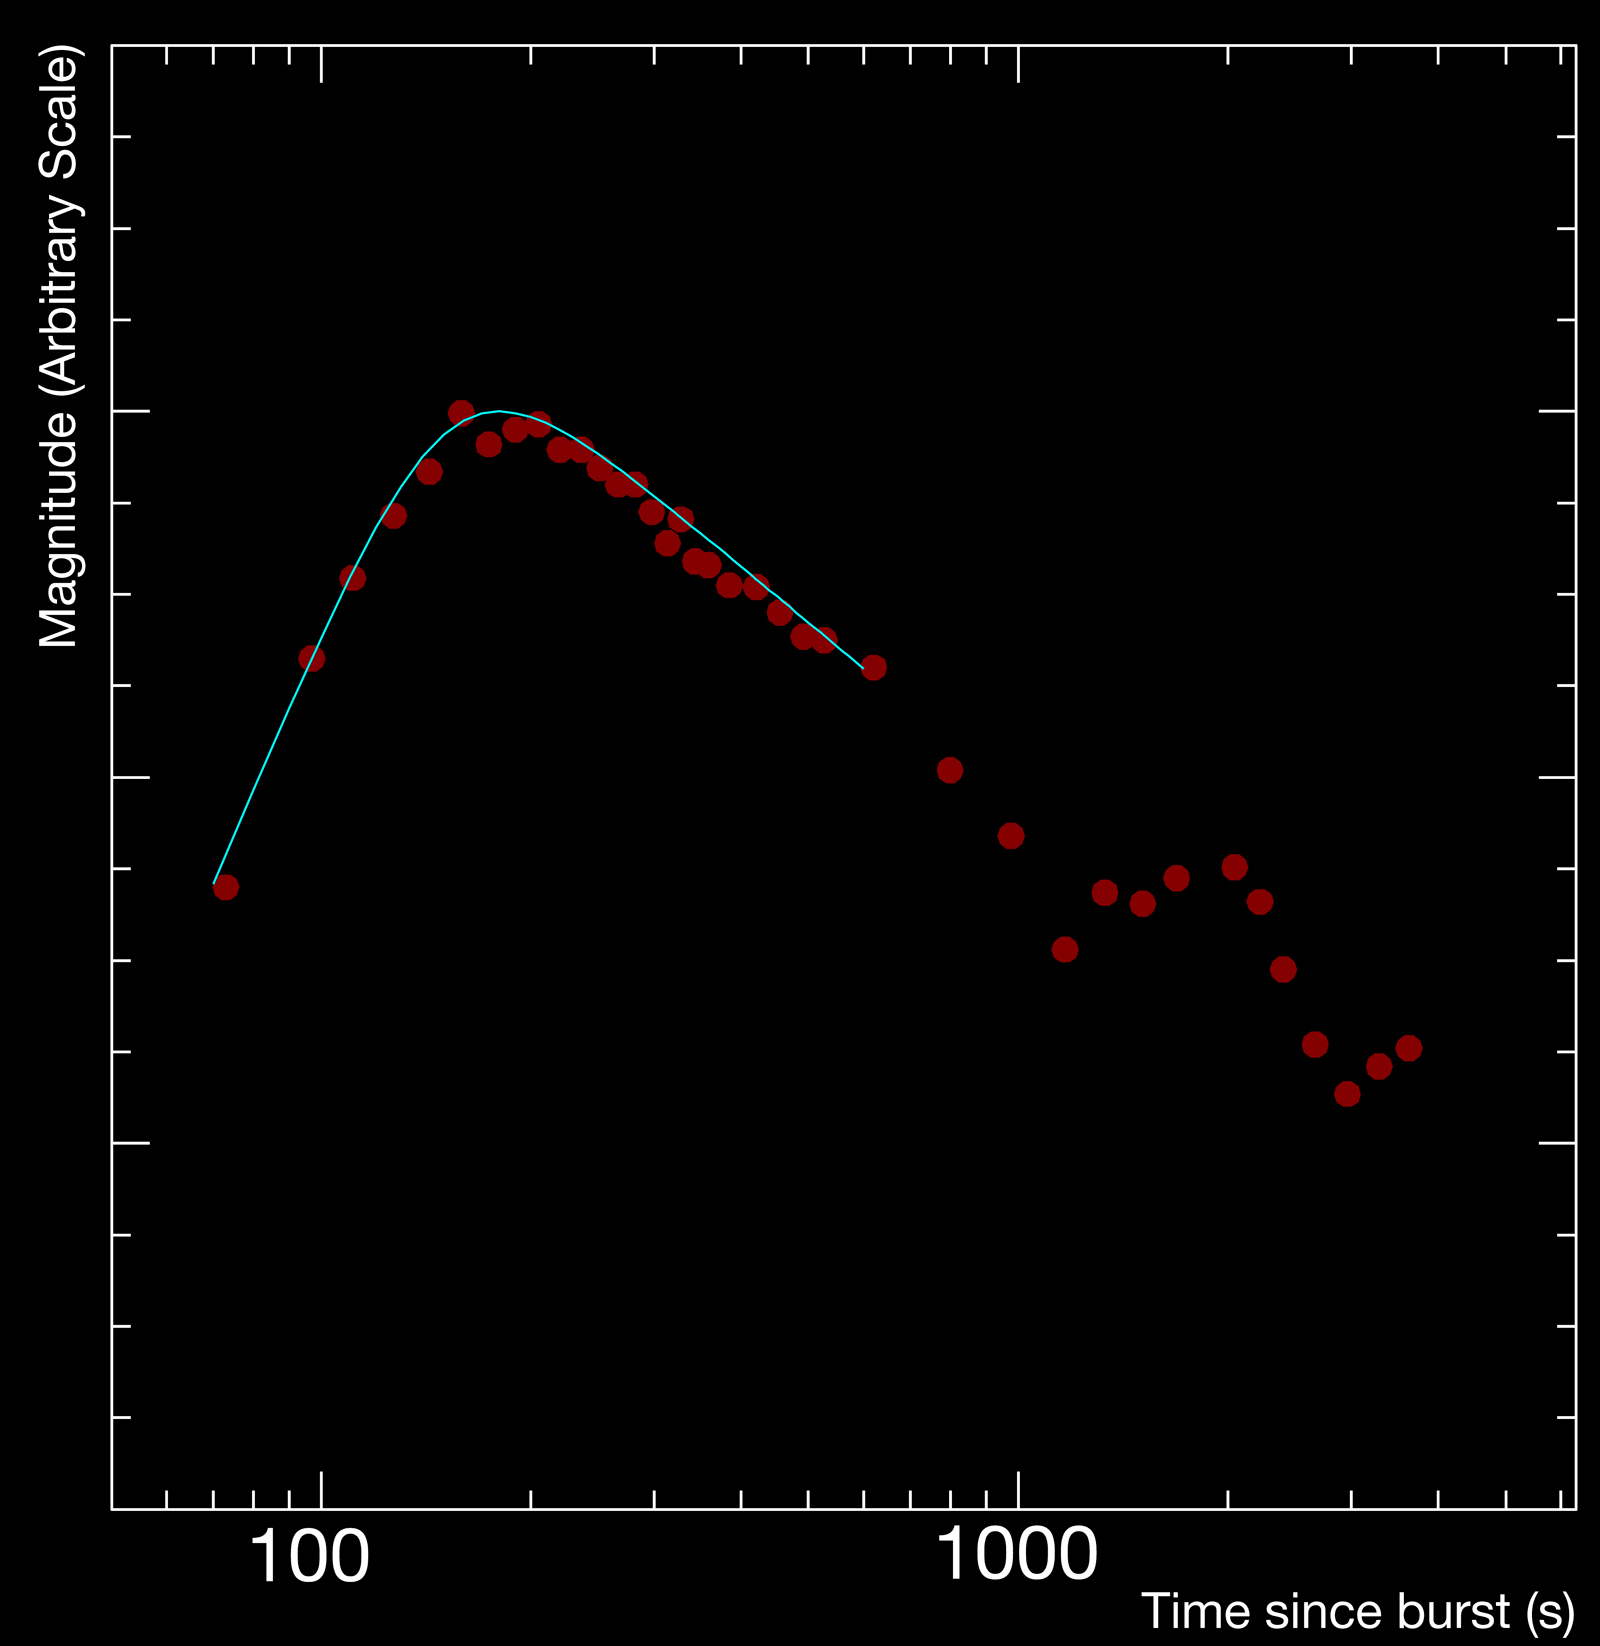

Light curve of a gamma-ray burst

Light curve of the gamma-ray burst of 7 June 2006, GRB 060607A. The red dots are the data obtained with the REM telescope observing the afterglow (in the near-infrared H-band) of the burst from 73 seconds after the explosion. The blue line is a fit to the data, allowing the astronomers to determine the peak of the light curve and so, derive the velocity of the material.

Credit: ESO